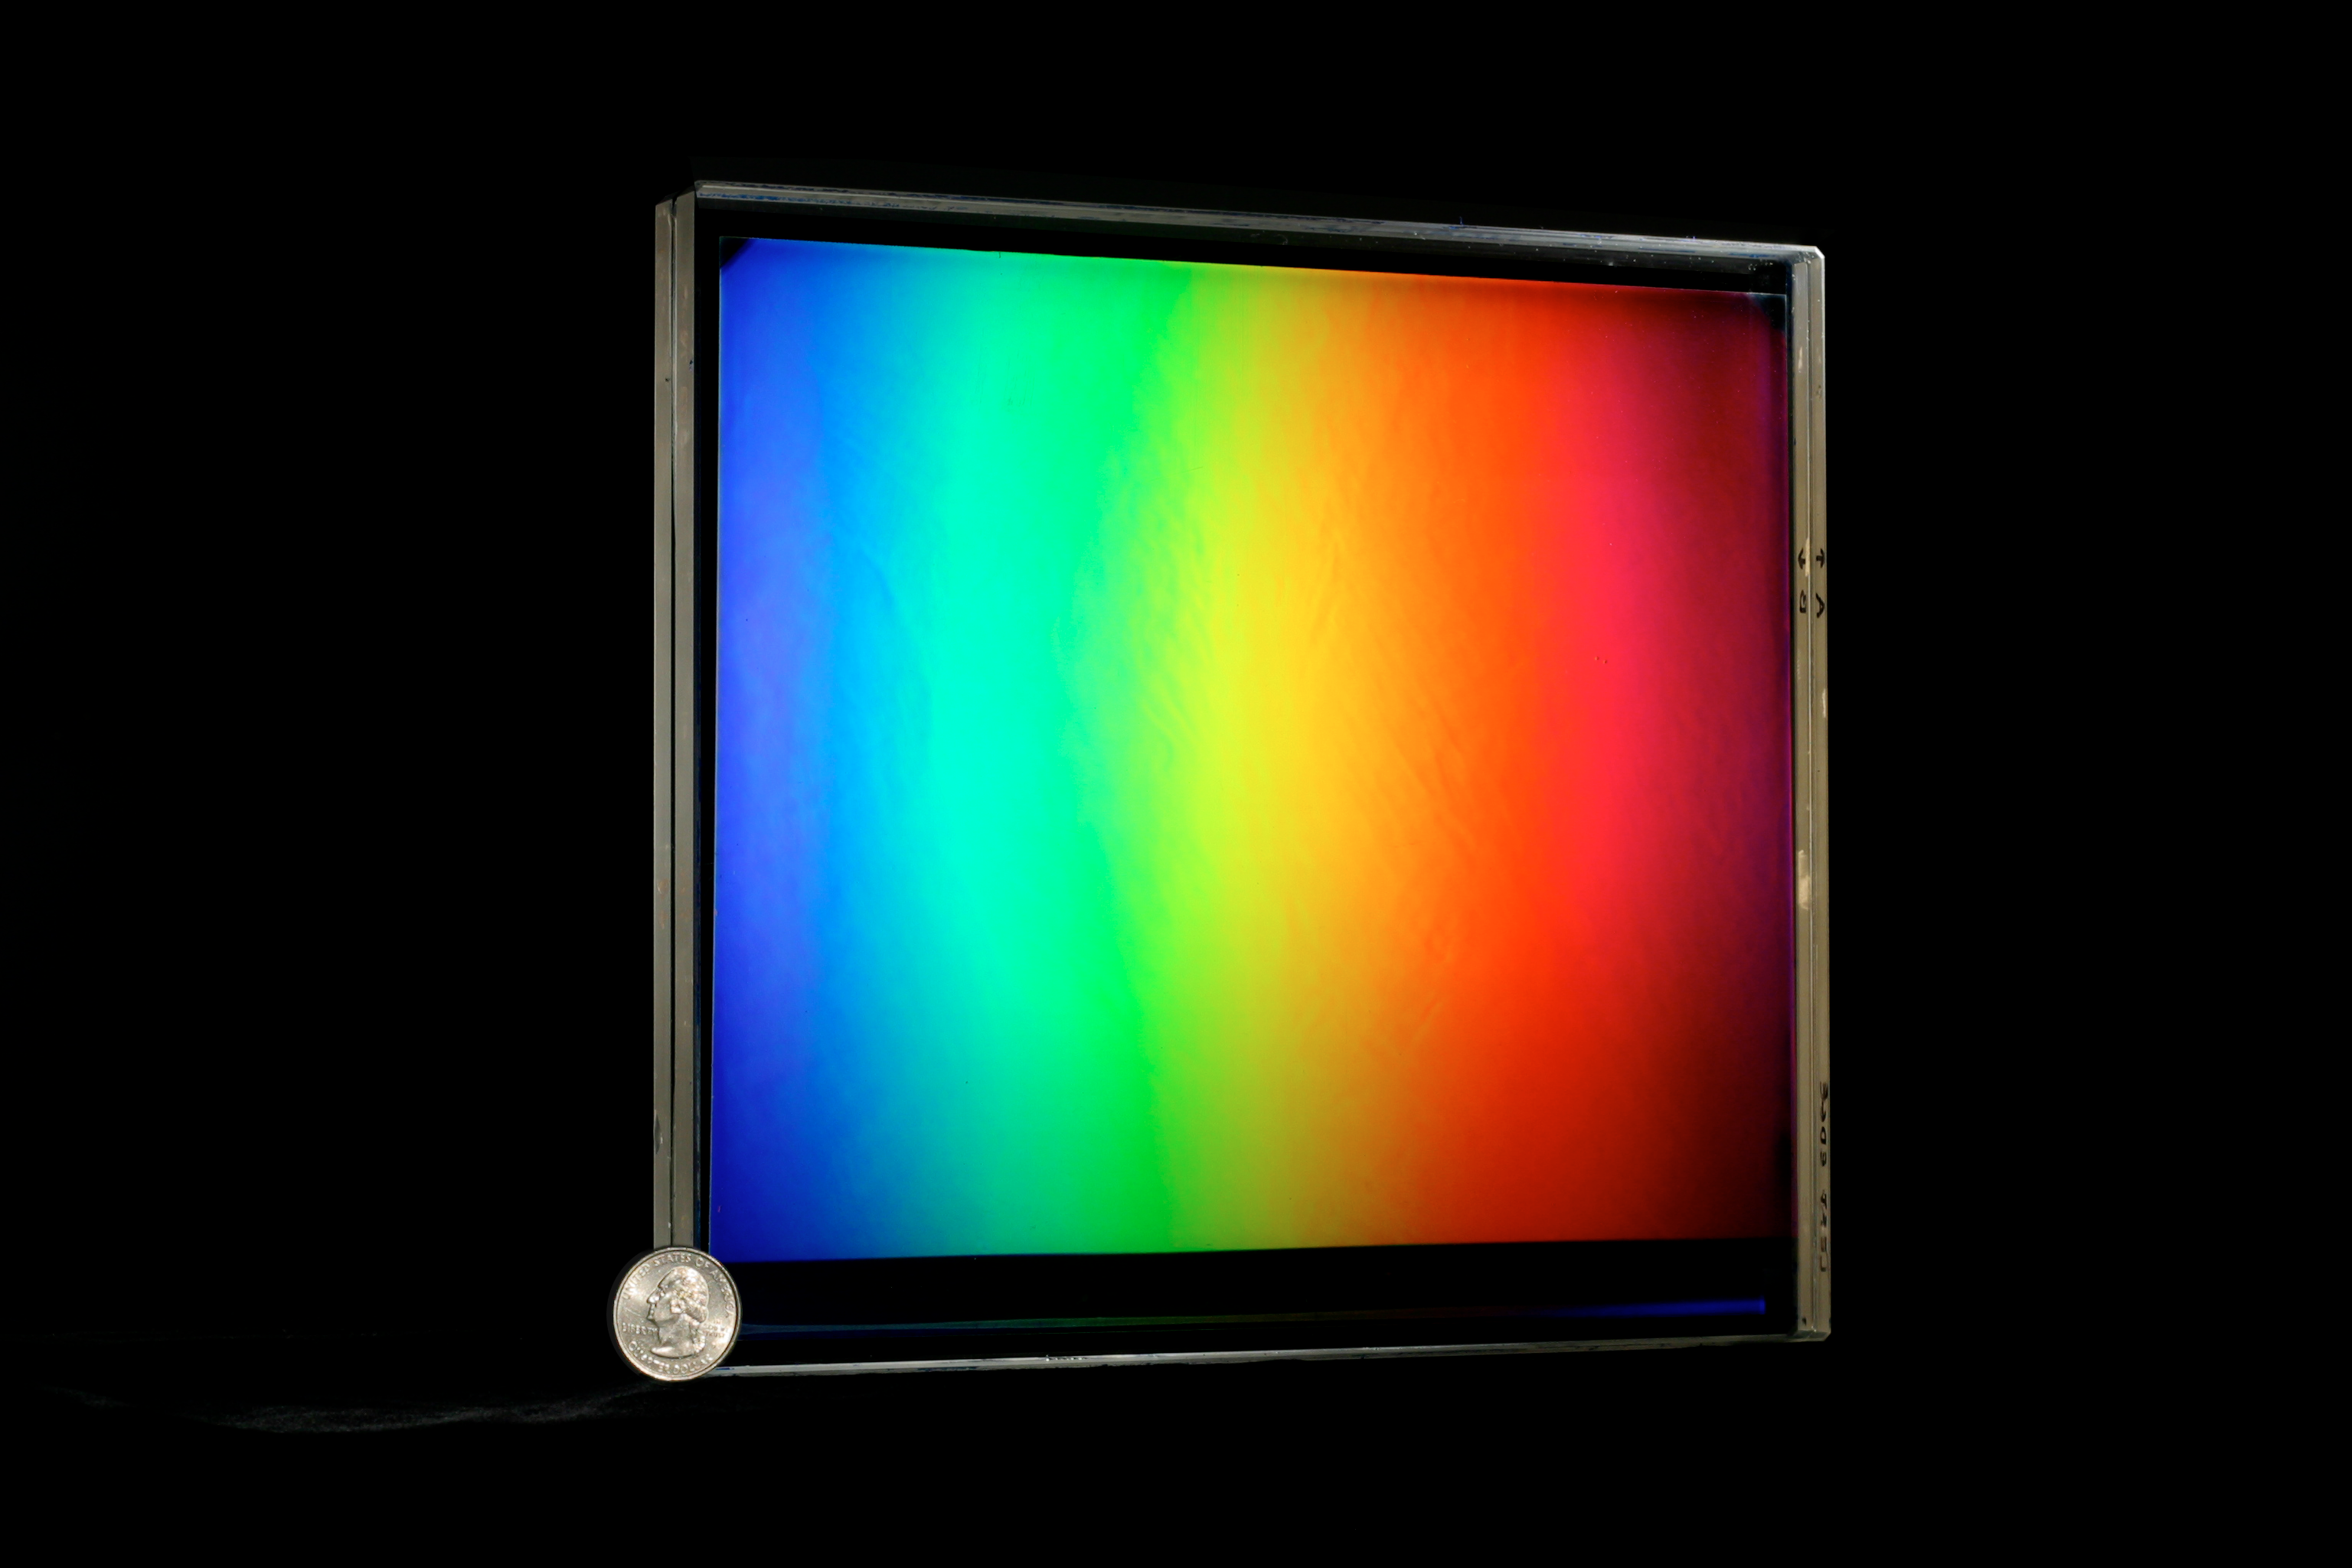

VPH Grating

A Volume Phase Holographic (VPH) Grating, about 8.5 inches square.

Credit: NOIRLab/NSF/AURA